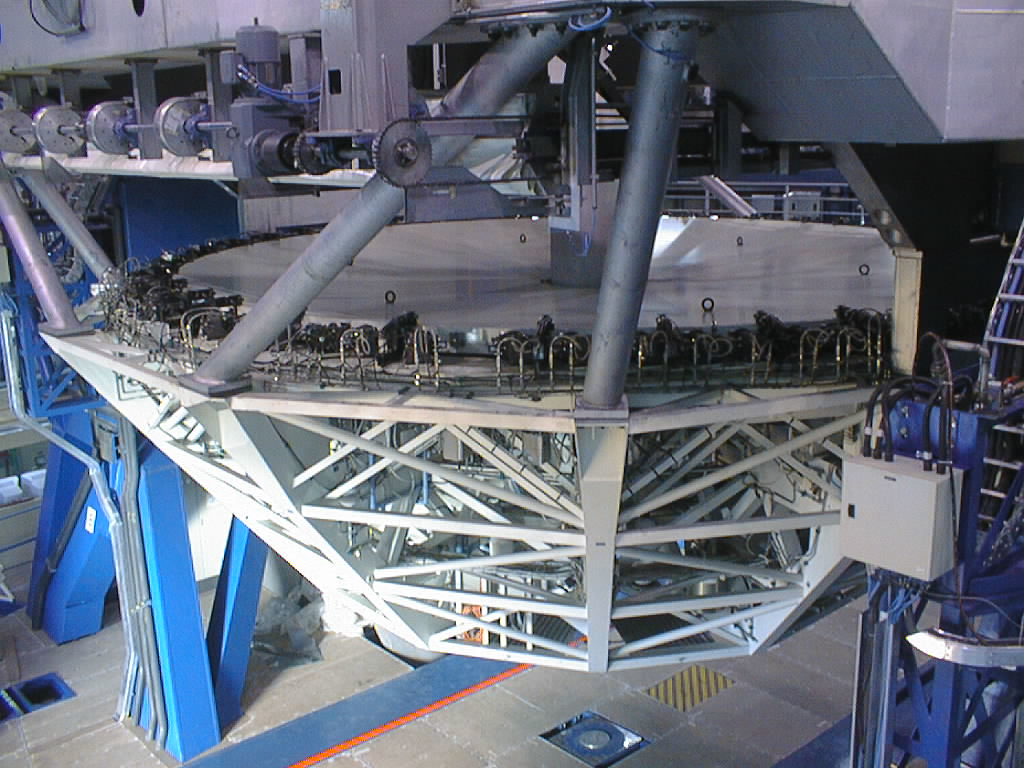

Installation of the M1 cell and mirror

VLT assembly work at the ESO Paranal Observatory. View of the 8.2-m concrete mirror in the M1 cell, now attached to the telescope. The lateral mirror supports are well visible along the periphery. (Photo obtained on March 9, 1998).

Credit: ESO